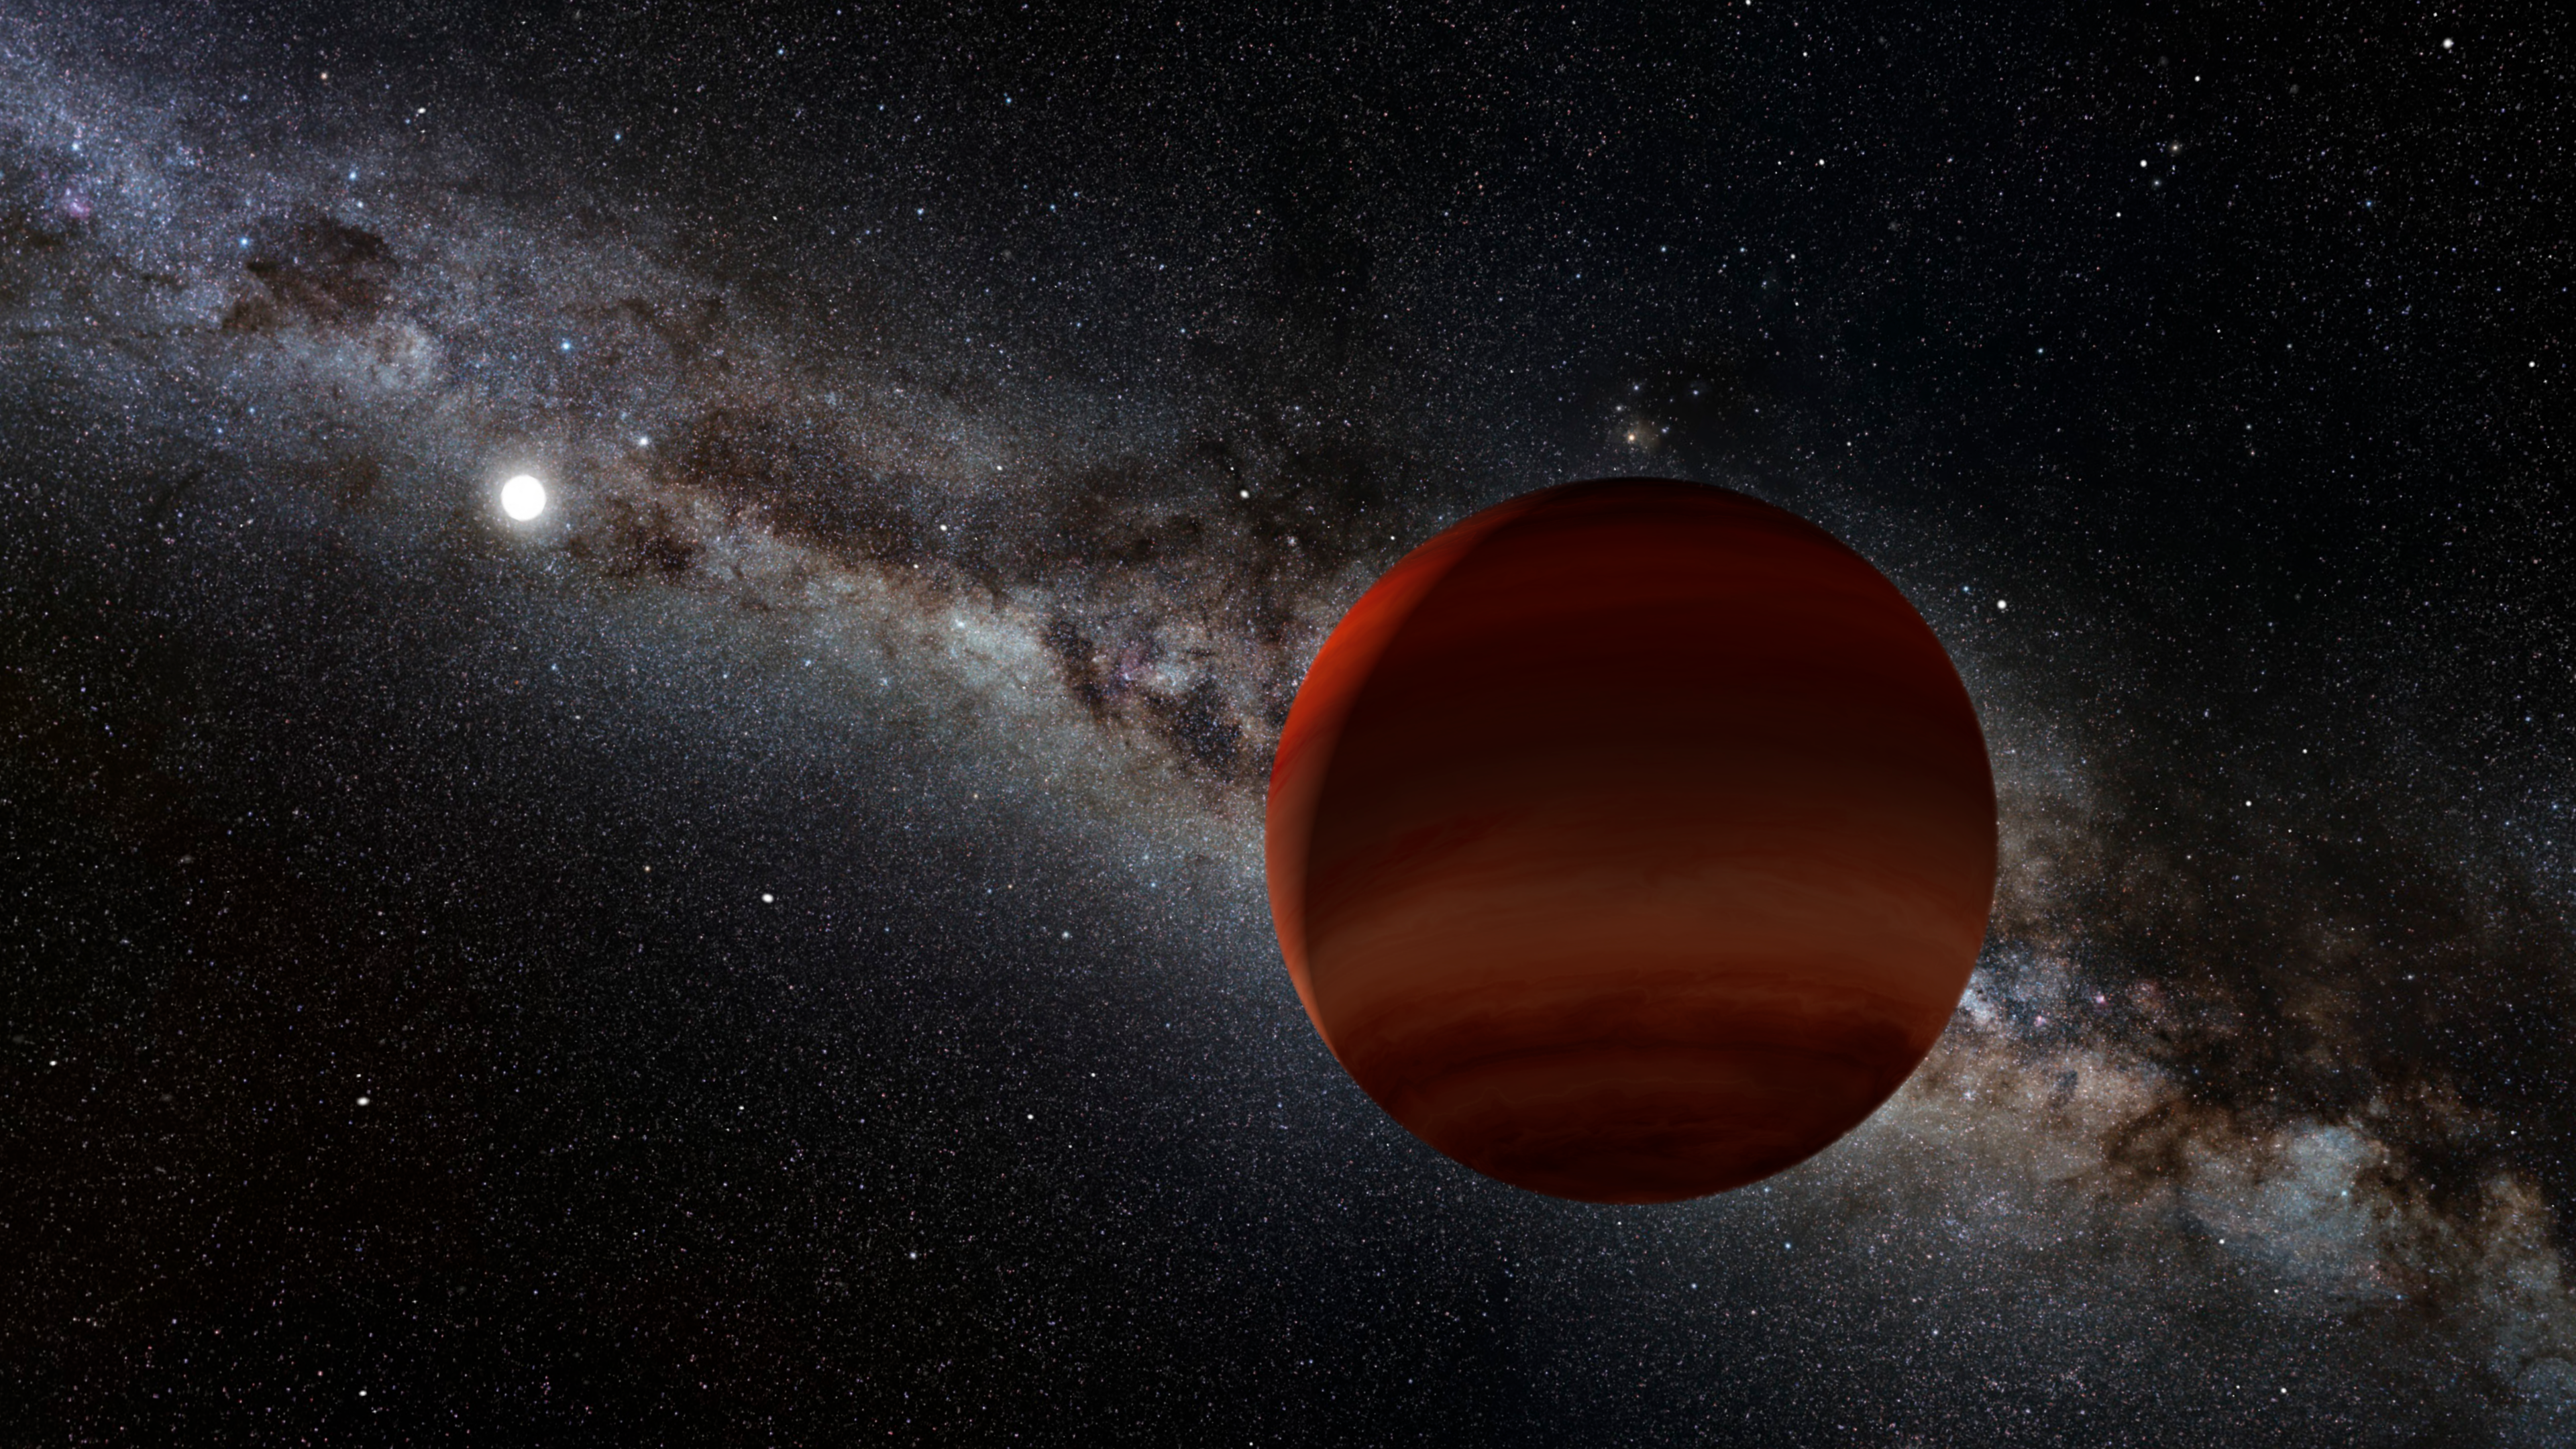

Artist’s impression of a brown dwarf orbiting a white dwarf

Artist’s impression of one of this study’s superlative discoveries, the oldest known wide-separation white dwarf plus cold brown dwarf pair. The small white orb represents the white dwarf (the remnant of a long-dead Sun-like star), while the brown/orange foreground object is the newly discovered brown dwarf companion. This faint brown dwarf was previously overlooked until it was spotted by citizen scientists, because it lies right within the plane of the Milky Way.

Credit: NOIRLab/NSF/AURA/P. Marenfeld Acknowledgement: William Pendrill